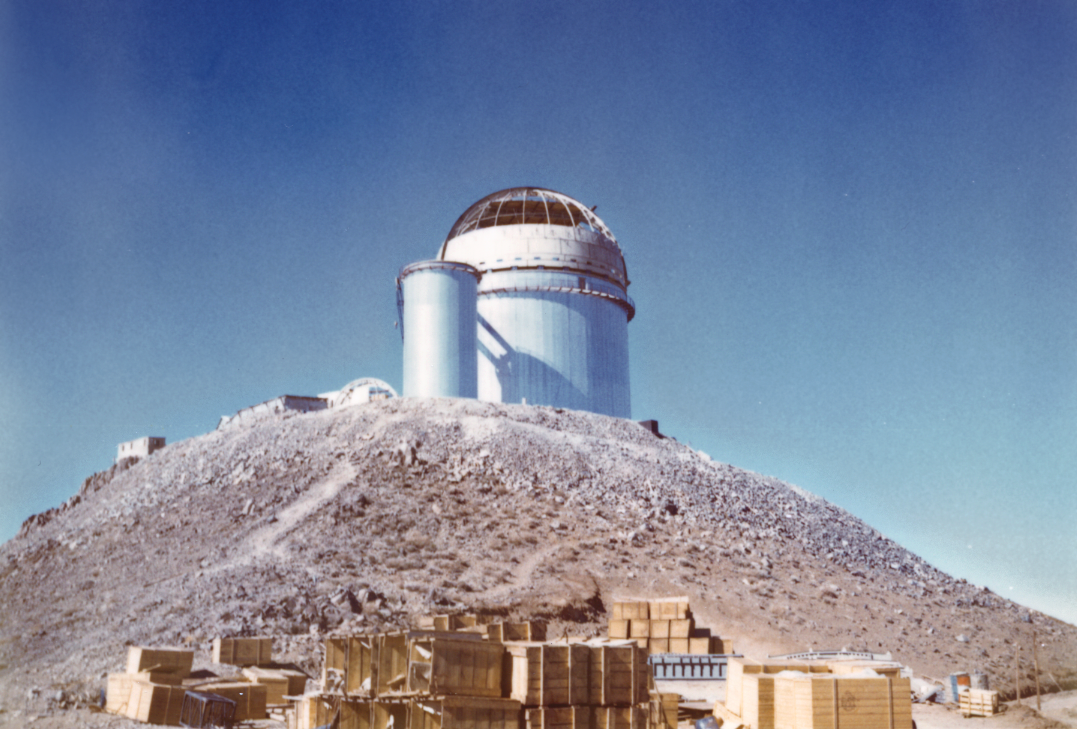

The ESO 3.6-metre telescope under construction

The construction of the ESO 3.6-metre telescope's dome nears completion.

Credit: ESO